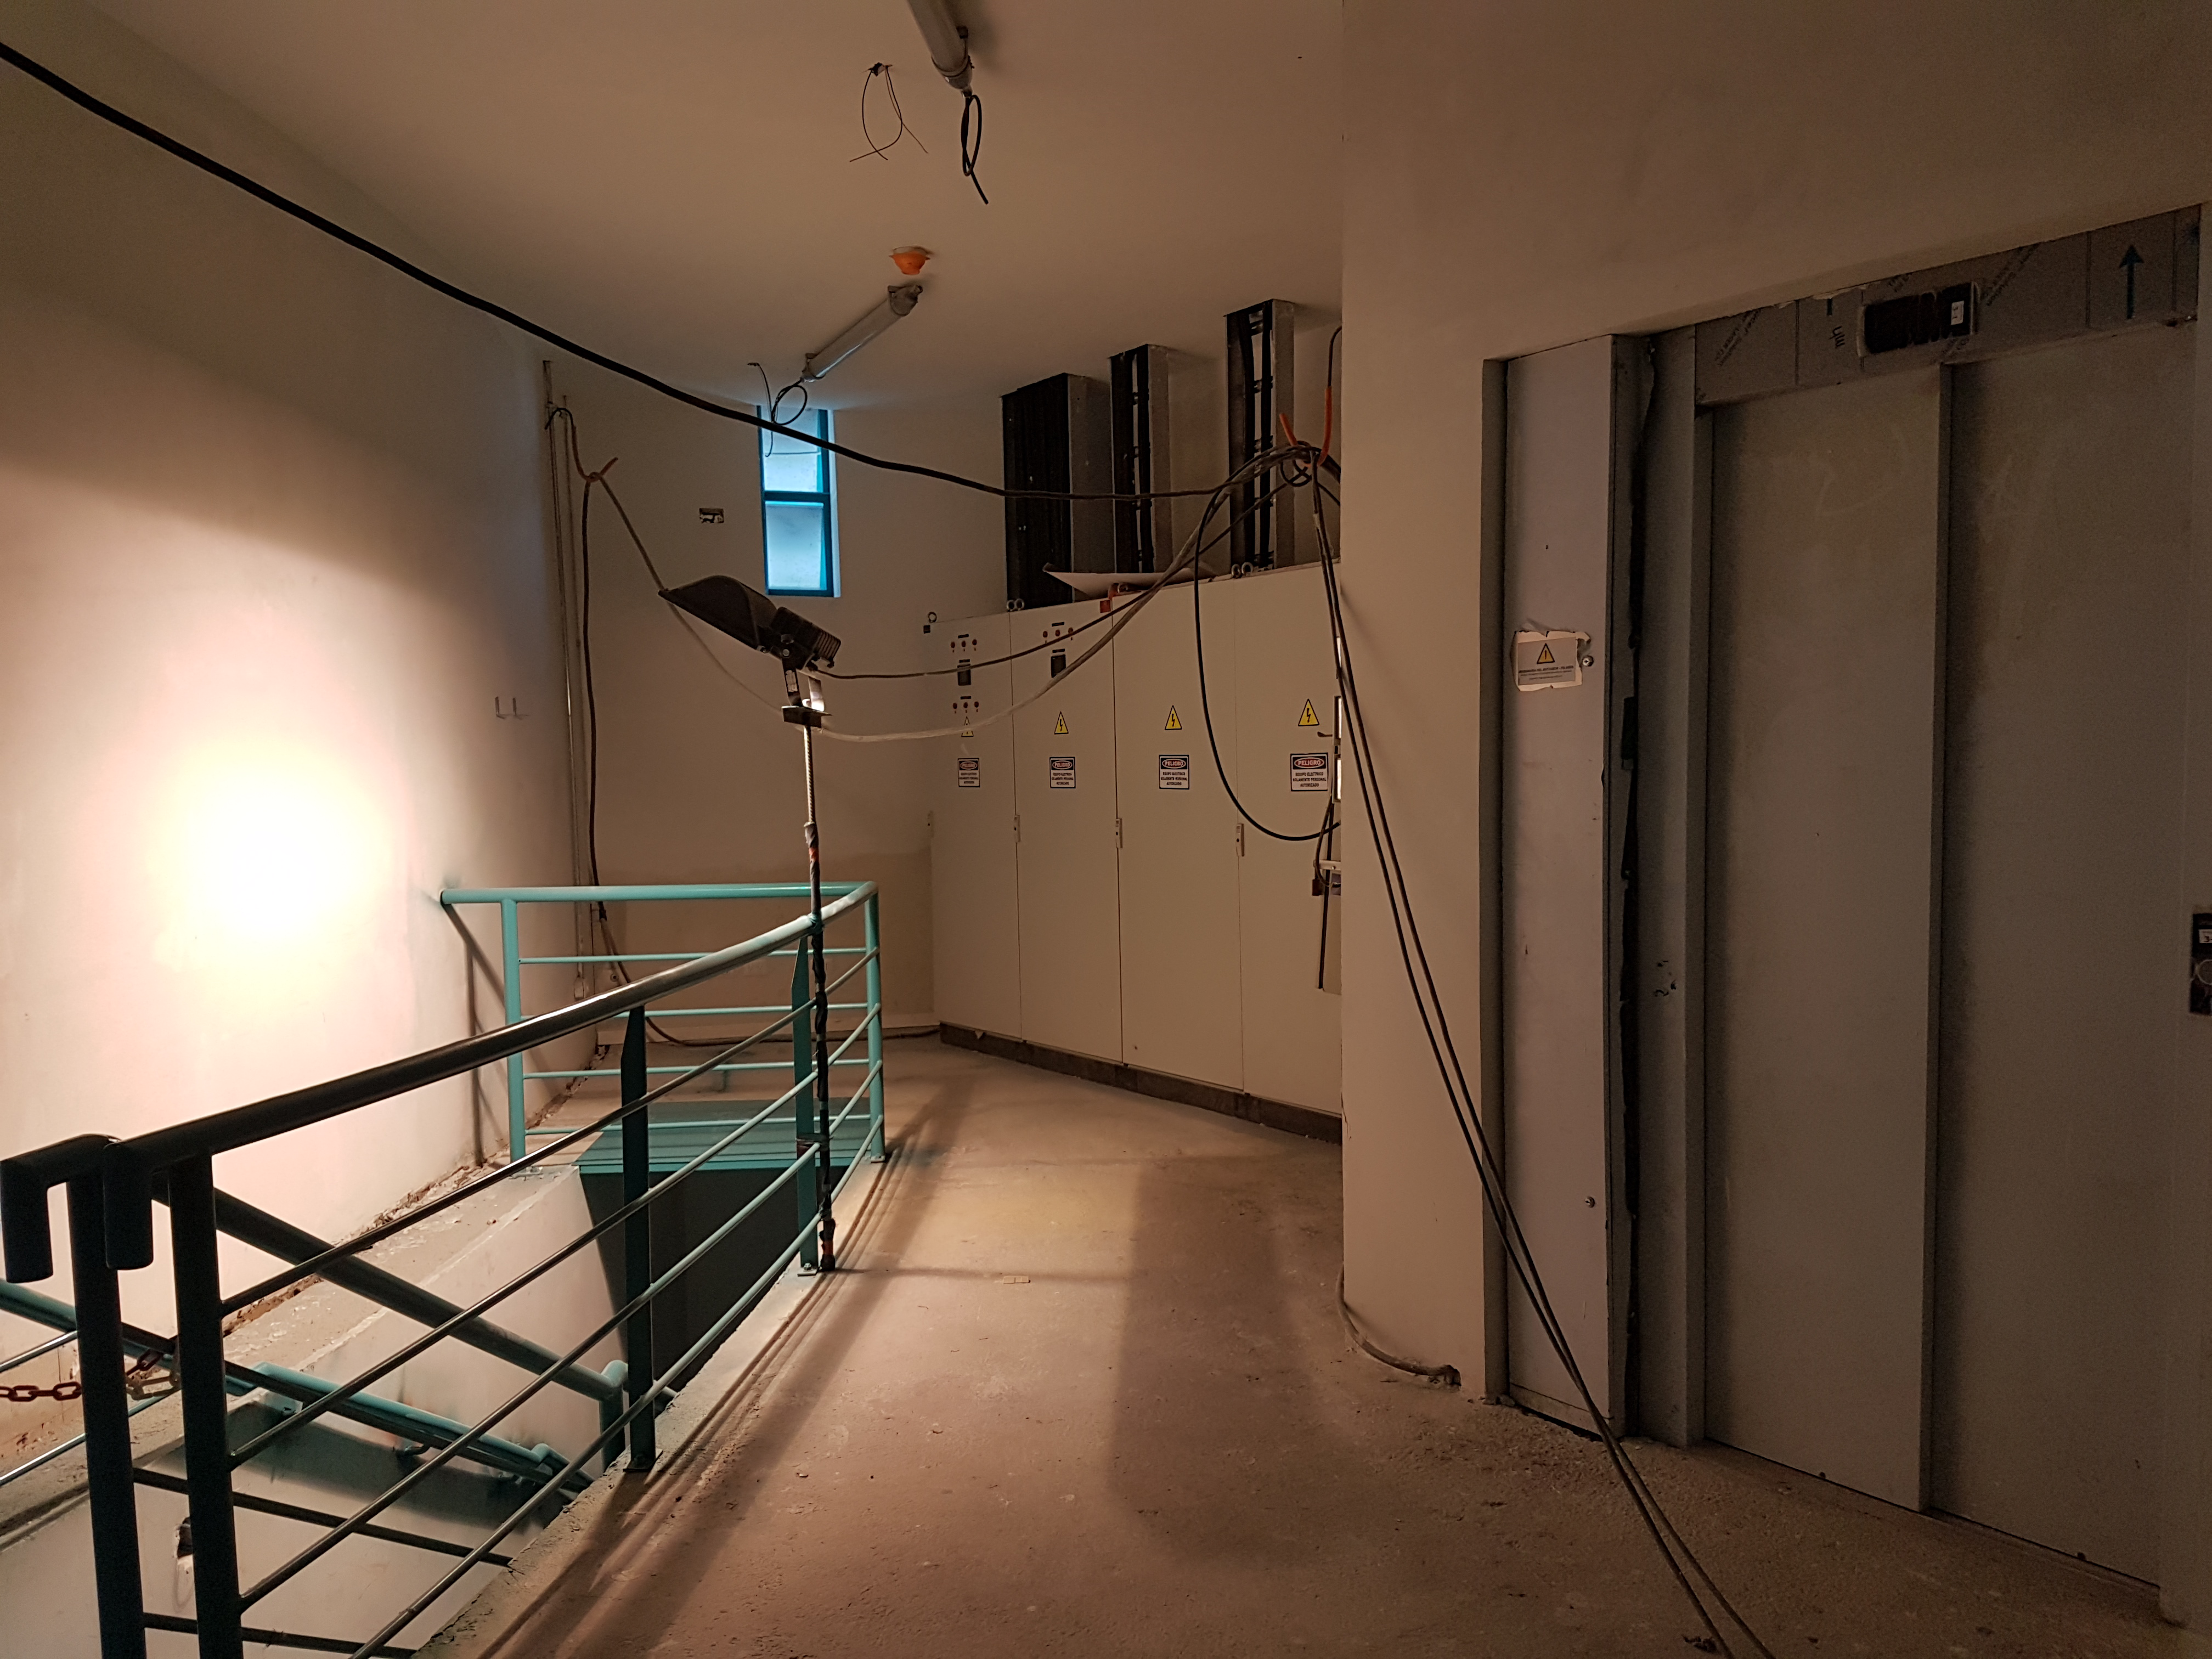

Fifth Level

Construction status on the fifth level, January 2018

Credit: Rubin Observatory/NSF/AURA